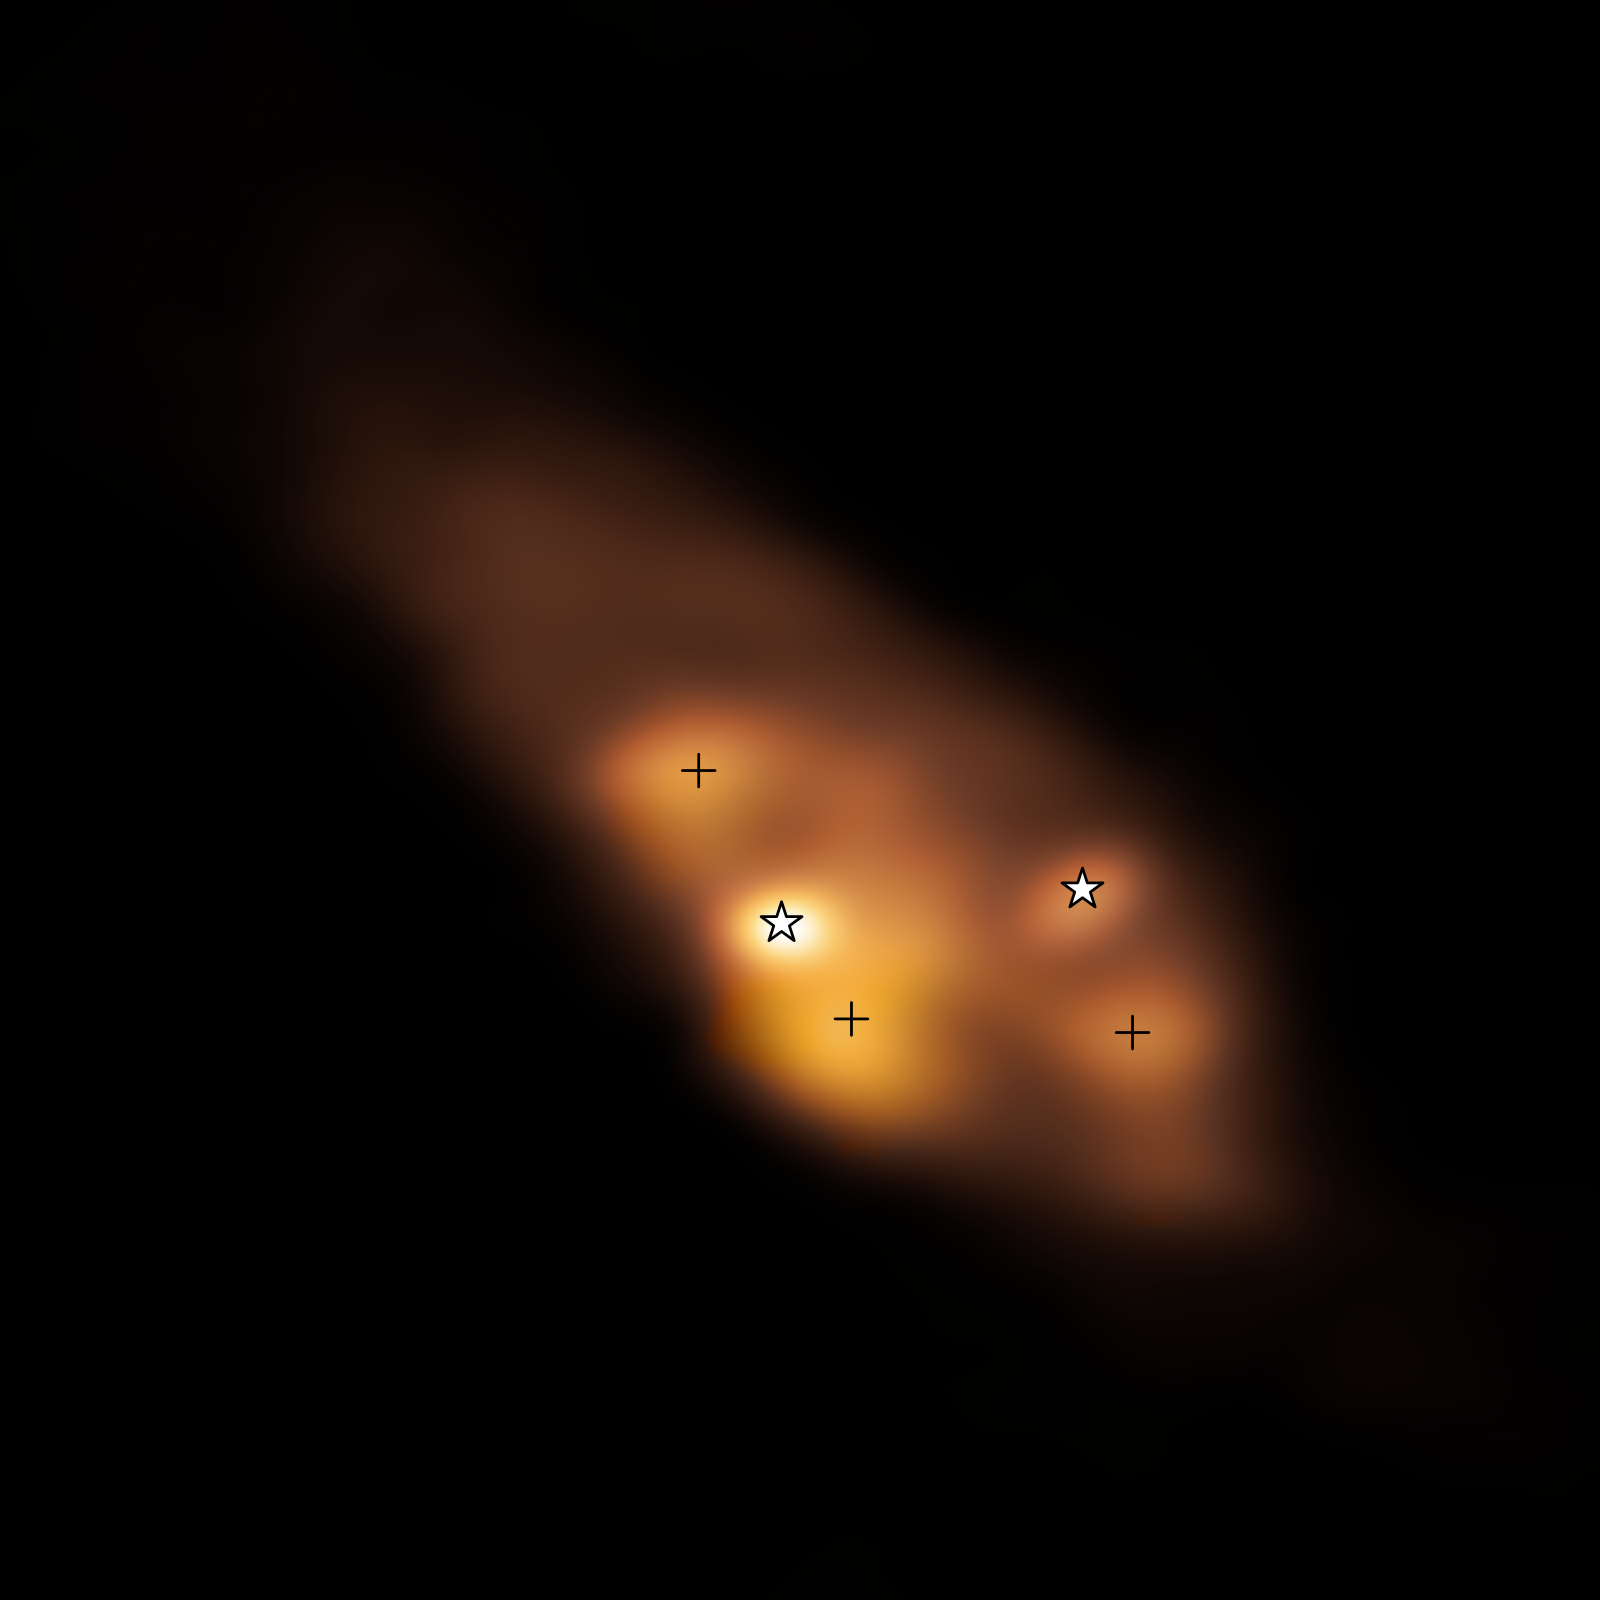

Hotspots found around young binary stars

This Picture of the Week shows the very early stages of a binary star system with some intriguing features. It’s a radio image taken with the Atacama Large Millimeter/submillimeter Array (ALMA) in Chile, of which ESO is a partner. The two young stars, or protostars –– marked with star symbols –– are surrounded by a dusty disc. The colour represents the temperature distribution of the protostars and the surrounding area, with brighter yellow colours representing higher temperatures. There are three clumps of hot dust far away from the protostars, marked with crosses, but what’s heating them?

A recent study, led by Maria Jose Maureira at the Max Planck Institute for Extraterrestial Physics in Germany, suggests that these regions are not only heated by the protostars but, most likely, also by shockwaves, similar to the ones produced when an airplane travels faster than the sound speed through air. These shocks can help enrich the gas in the disc with complex organic molecules at early stages, which could be passed on to nascent planets. The high temperatures in these shocks can also alter how dust particles stick together, changing how early the formation of planetary cores can occur.

Credit: ALMA (ESO/NAOJ/NRAO)/Maureira et al.